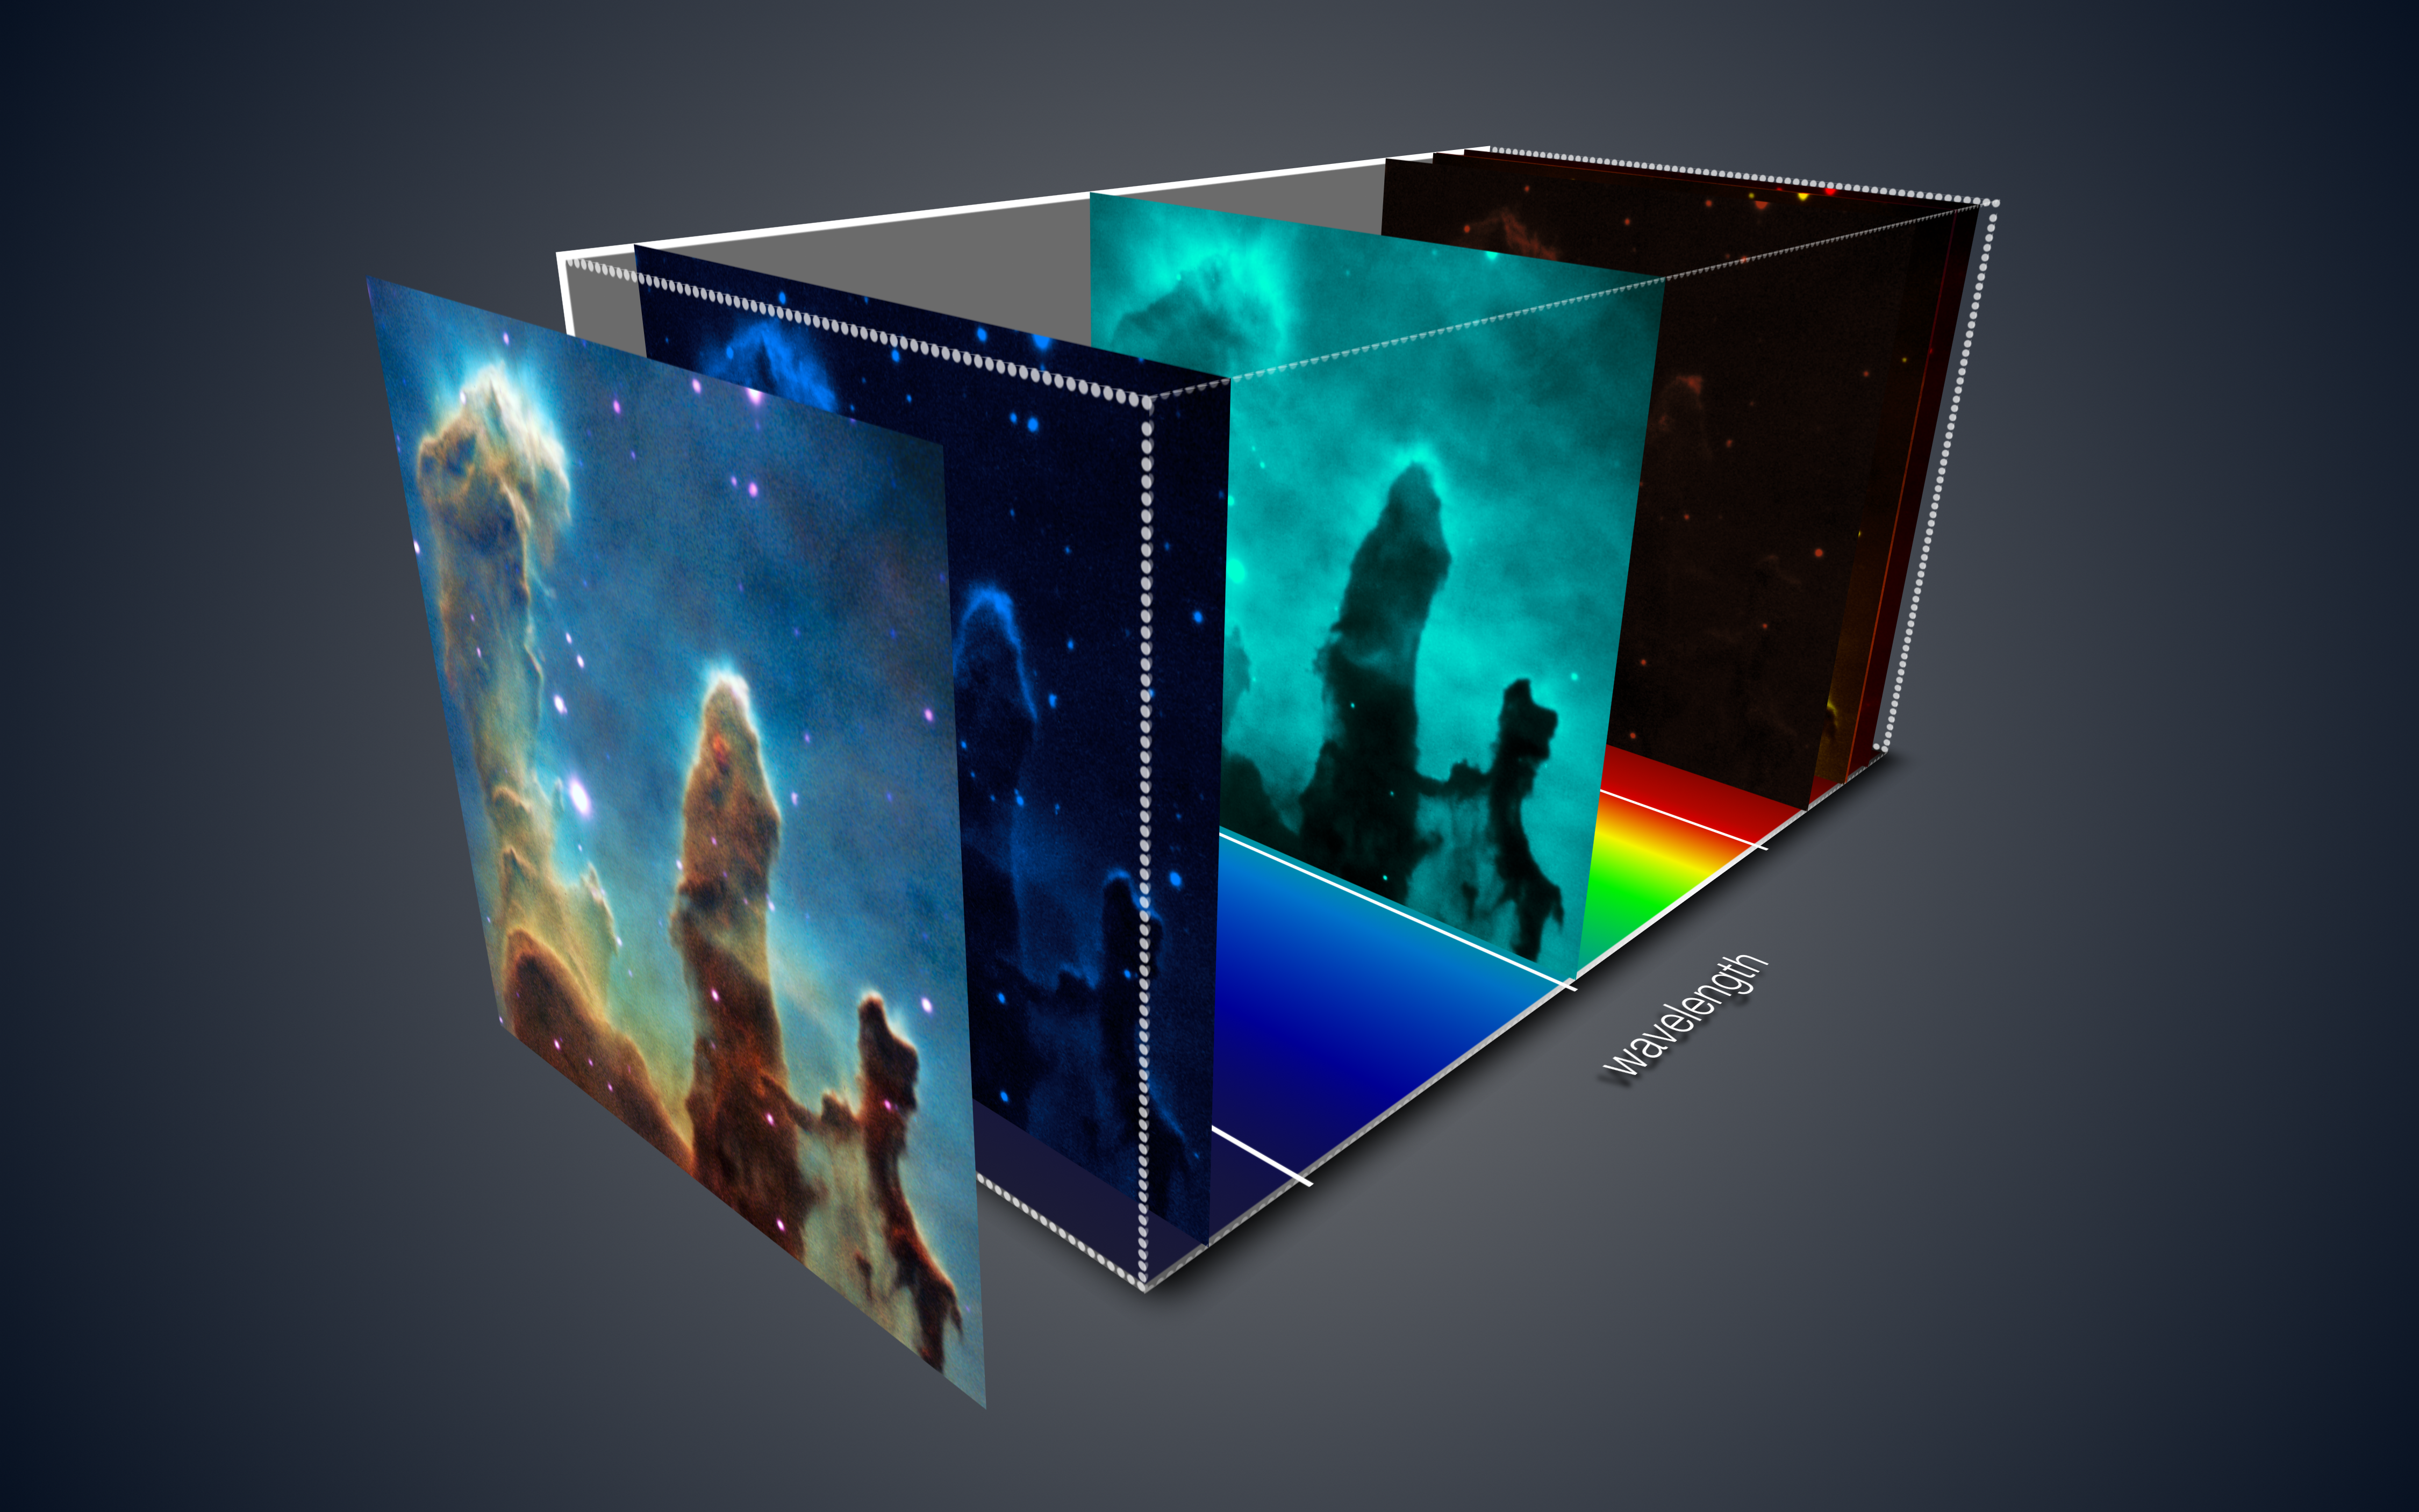

The three-dimensional view of the Pillars of Creation from MUSE

This view shows how the MUSE instrument on ESO’s Very Large Telescope has created a three-dimensional view of the iconic Pillars of Creation in the star-forming region Messier 16. Each pixel in the data corresponds to a spectrum that reveals a host of information about the motions and physical conditions of the gas at that point. The slices of the data corresponding to some of the different chemical elements present are highlighted.

Credit: ESO